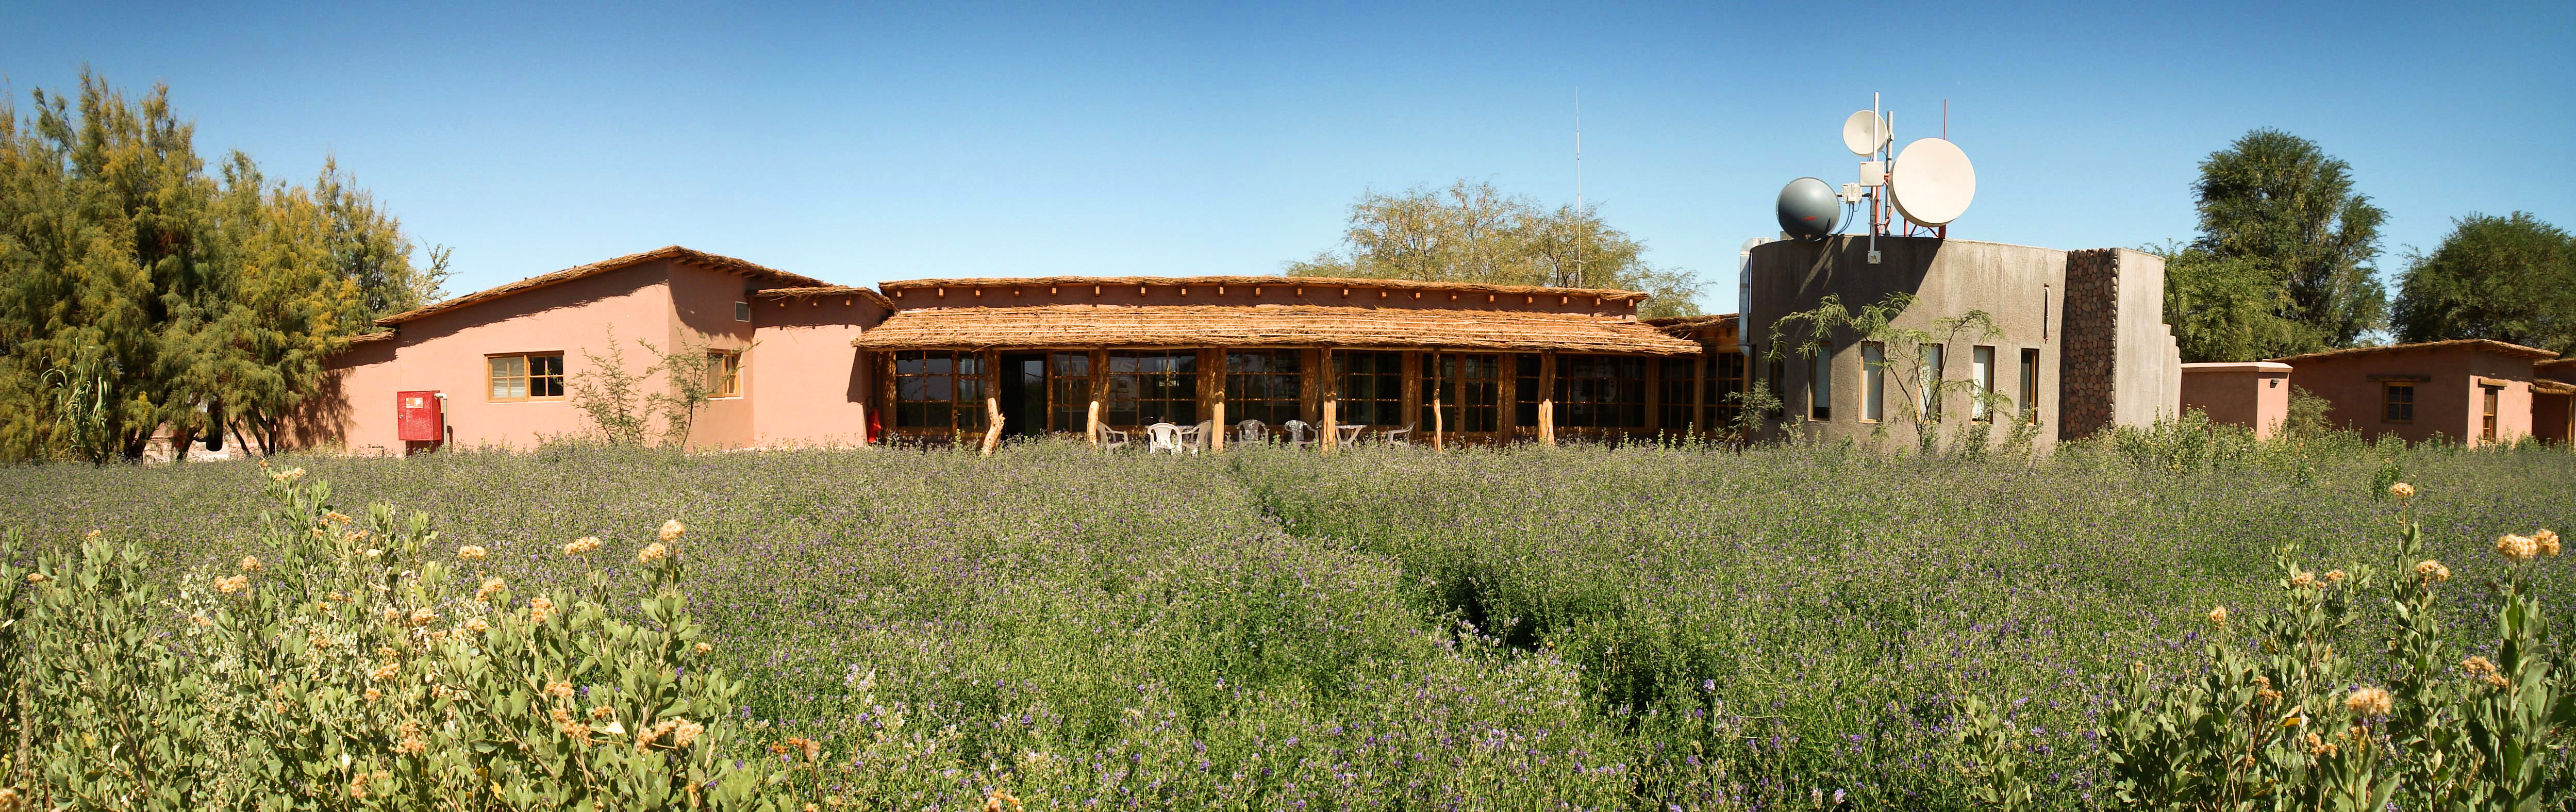

APEX image calendar, April 2010 — and everything you need to work...d we have the control room, our offices, a terrace, well

A panoramic shot of the Sequitor base facilities at APEX, the Atacama Pathfinder Experiment telescope.

Credit: M. Cárdenas/ESO/APEX (MPIfR/ESO/OSO)